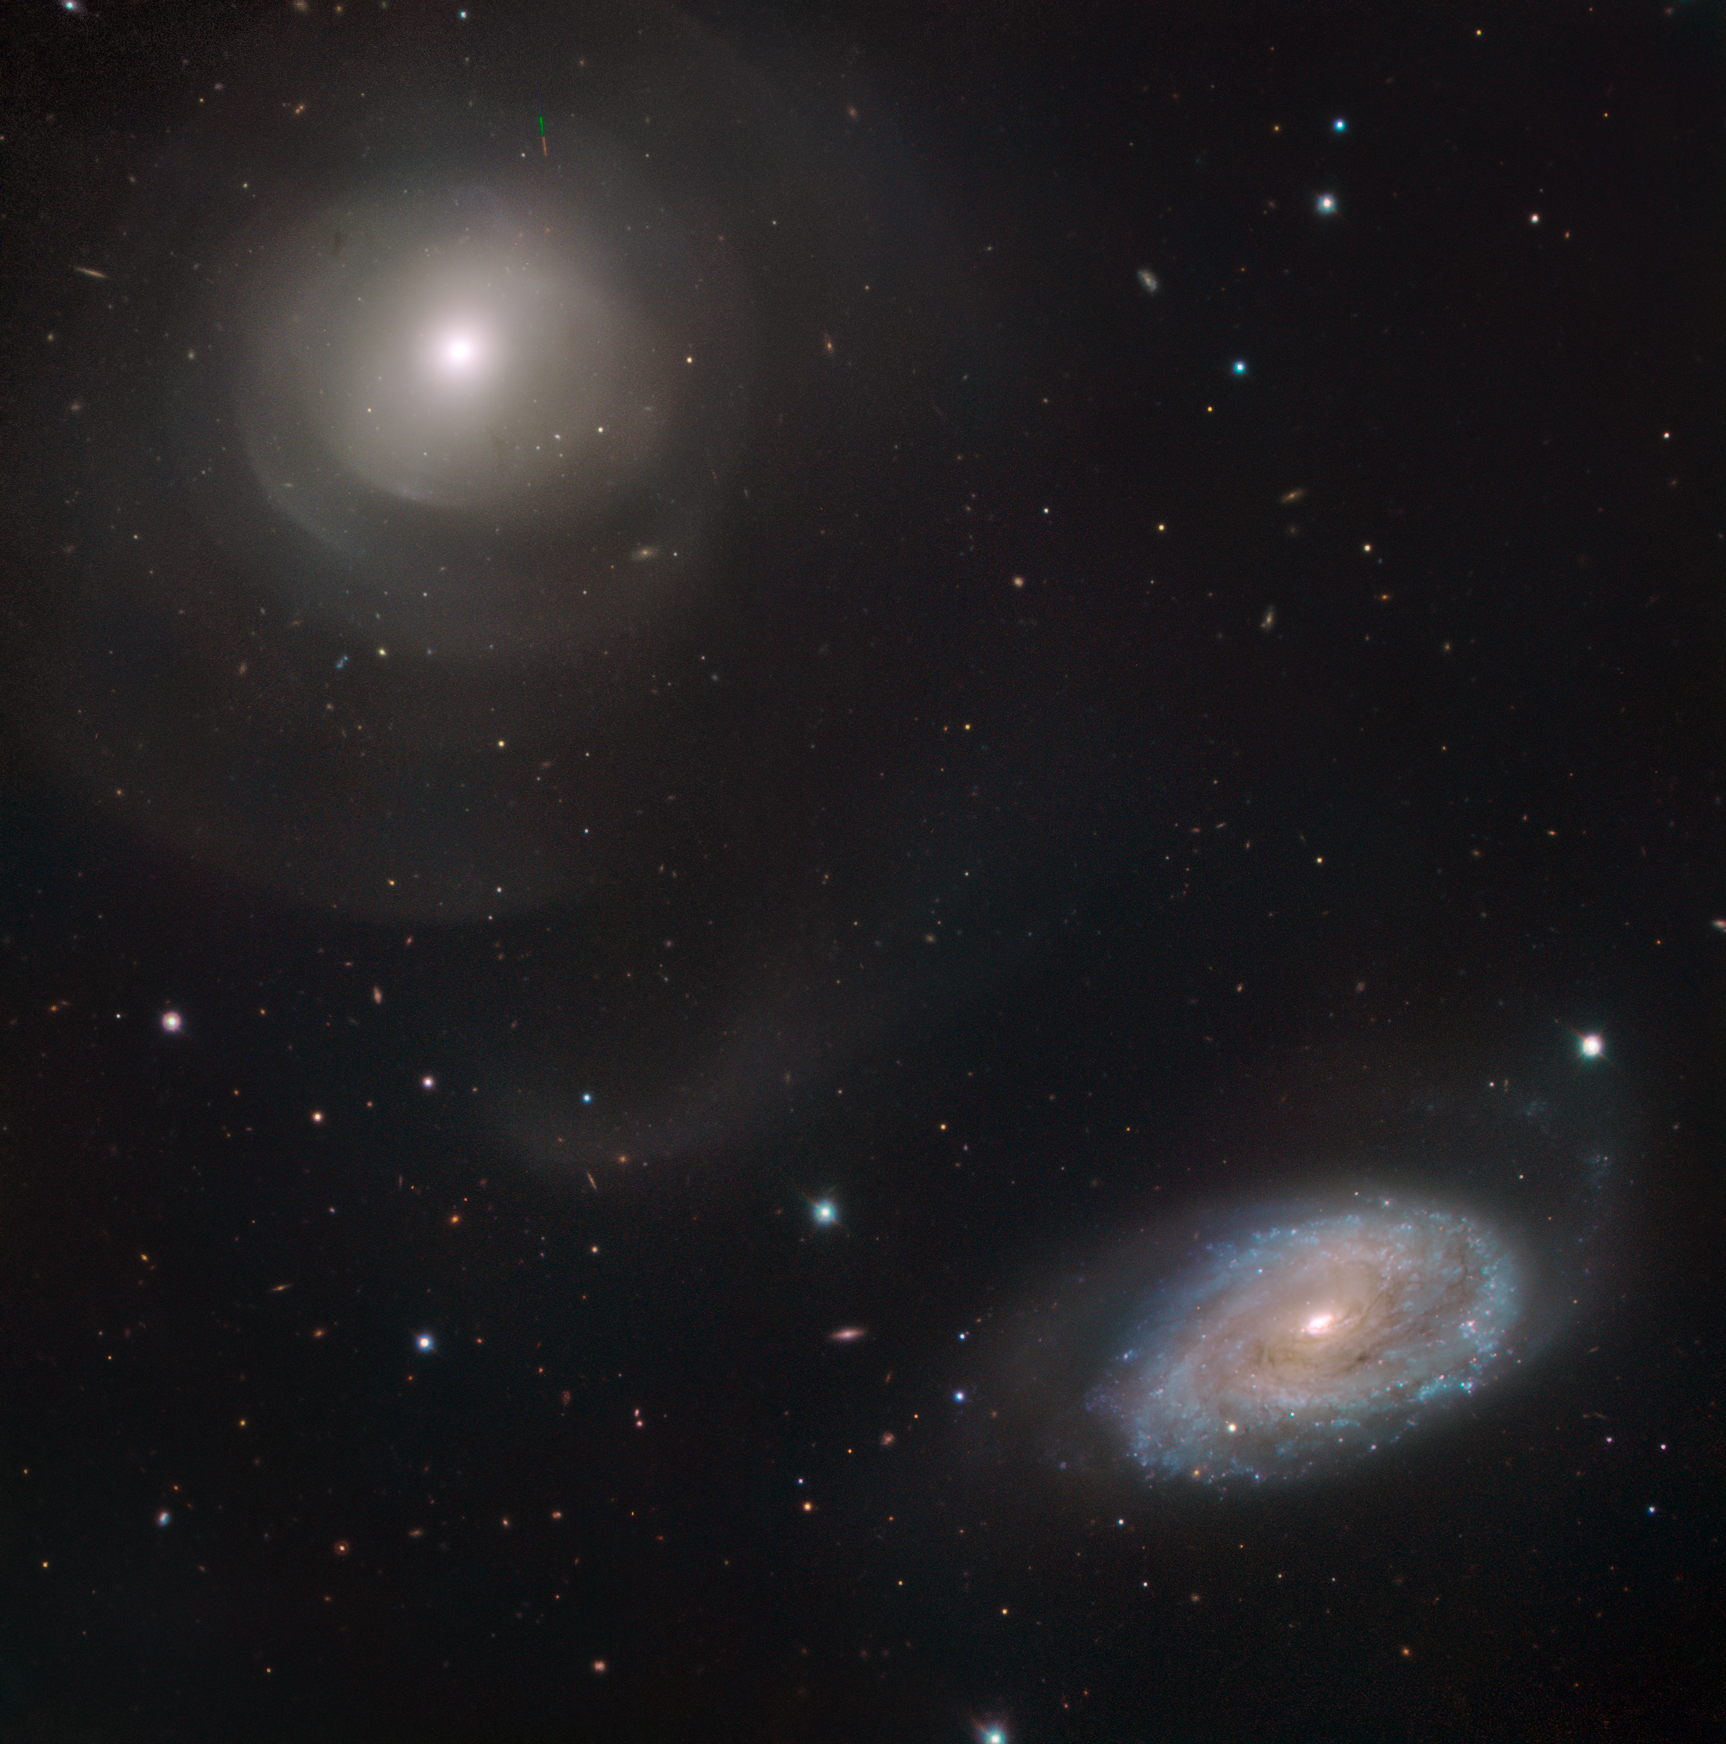

Ripples and Shells

Compared to their more intricate spiral cousins, elliptical galaxies resemble soft, hazy clouds. These galaxies have smooth, undefined boundaries, and bright cores surrounded by a fuzzy, diffuse glow. However, looks can be deceiving. At least 10% of ellipticals extend much further out into the cosmos than you might expect, and possess a range of far finer structures than first meets the eye — features such as loops and shells.

Located around 100 million light-years away in the constellation of Pisces (The Fish), the galaxy to the upper-left of this image is named NGC 474. It is a stunning example of a shell elliptical galaxy; enormous wispy tails flick around the galaxy’s main body, while the inner structure is formed of a series of nested concentric rings. In fact, the full extent of the galaxy cannot even be contained in this field of view. The tendril-like outer regions of NGC 474 billow and wisp away like smoke, extending outwards for large distances from the galaxy’s main bulk.

Astronomers are unsure why some galaxies take on this kind of appearance and structure, but they believe it concerns gravity — namely, how nearby galaxies gravitationally interact with one another. It is possible that the spiral galaxy to the lower-right, NGC 470, has been tugging on its larger friend for billions of years, causing density waves to reshape its structure.

This galaxy was observed as part of the ESO Cosmic Gems programme, an outreach initiative to produce images of interesting, intriguing or visually attractive objects using ESO telescopes for the purposes of education and public outreach. The programme makes use of telescope time that cannot be used for science observations. All data collected may also be suitable for scientific purposes, and are made available to astronomers through ESO’s science archive.

Credit: ESO